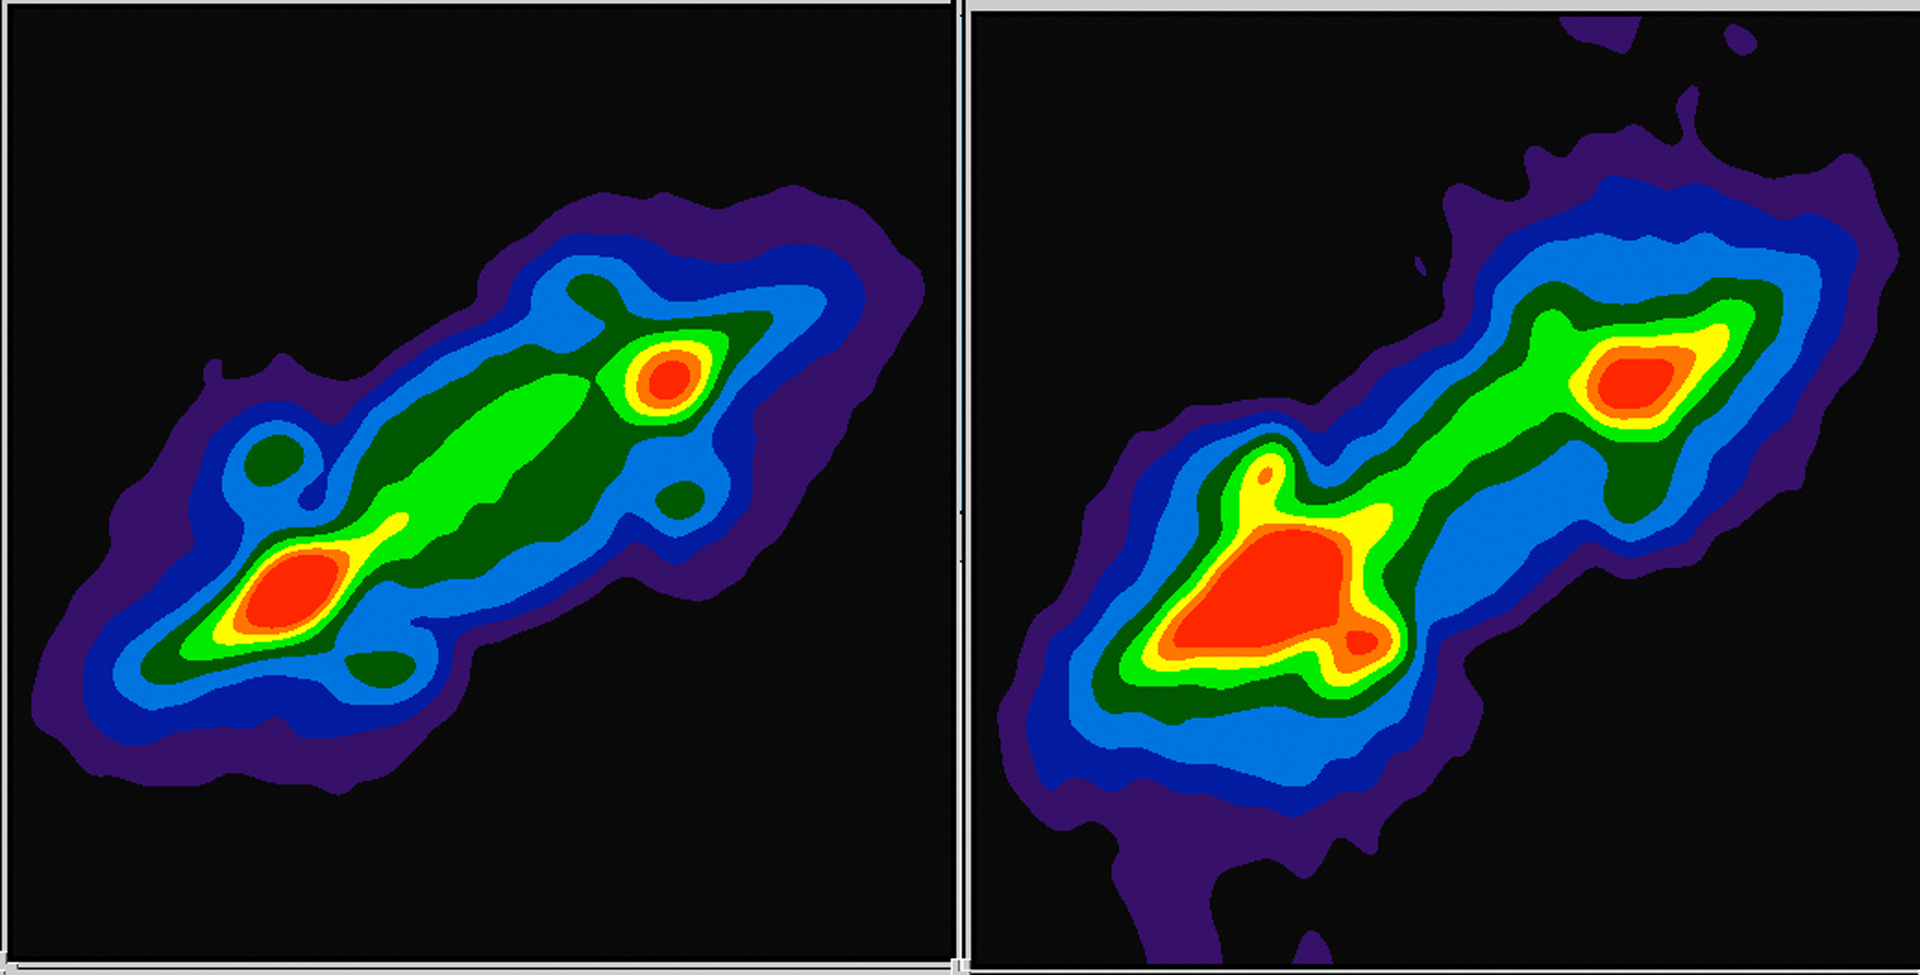

A Comet Hits Jupiter

This pair of radio images taken by the Very Large Array (VLA) shows the planet Jupiter before (left - June 24, 1994) and after (right July 19, 1994) fragments of the comet Shoemaker-Levy 9 struck the planet in 1994. The disk of the planet is in the center of the images. The bright red spots are regions high above Jupiter's "surface" where electrons interacting with the planet's intense magnetic field are producing strong radio emission. These "radiation belts" are similar to the Van Allen Radiation Belts discovered above the Earth in 1958.

Credit: Imke de Pater, UCB, NRAO/AUI/NSF